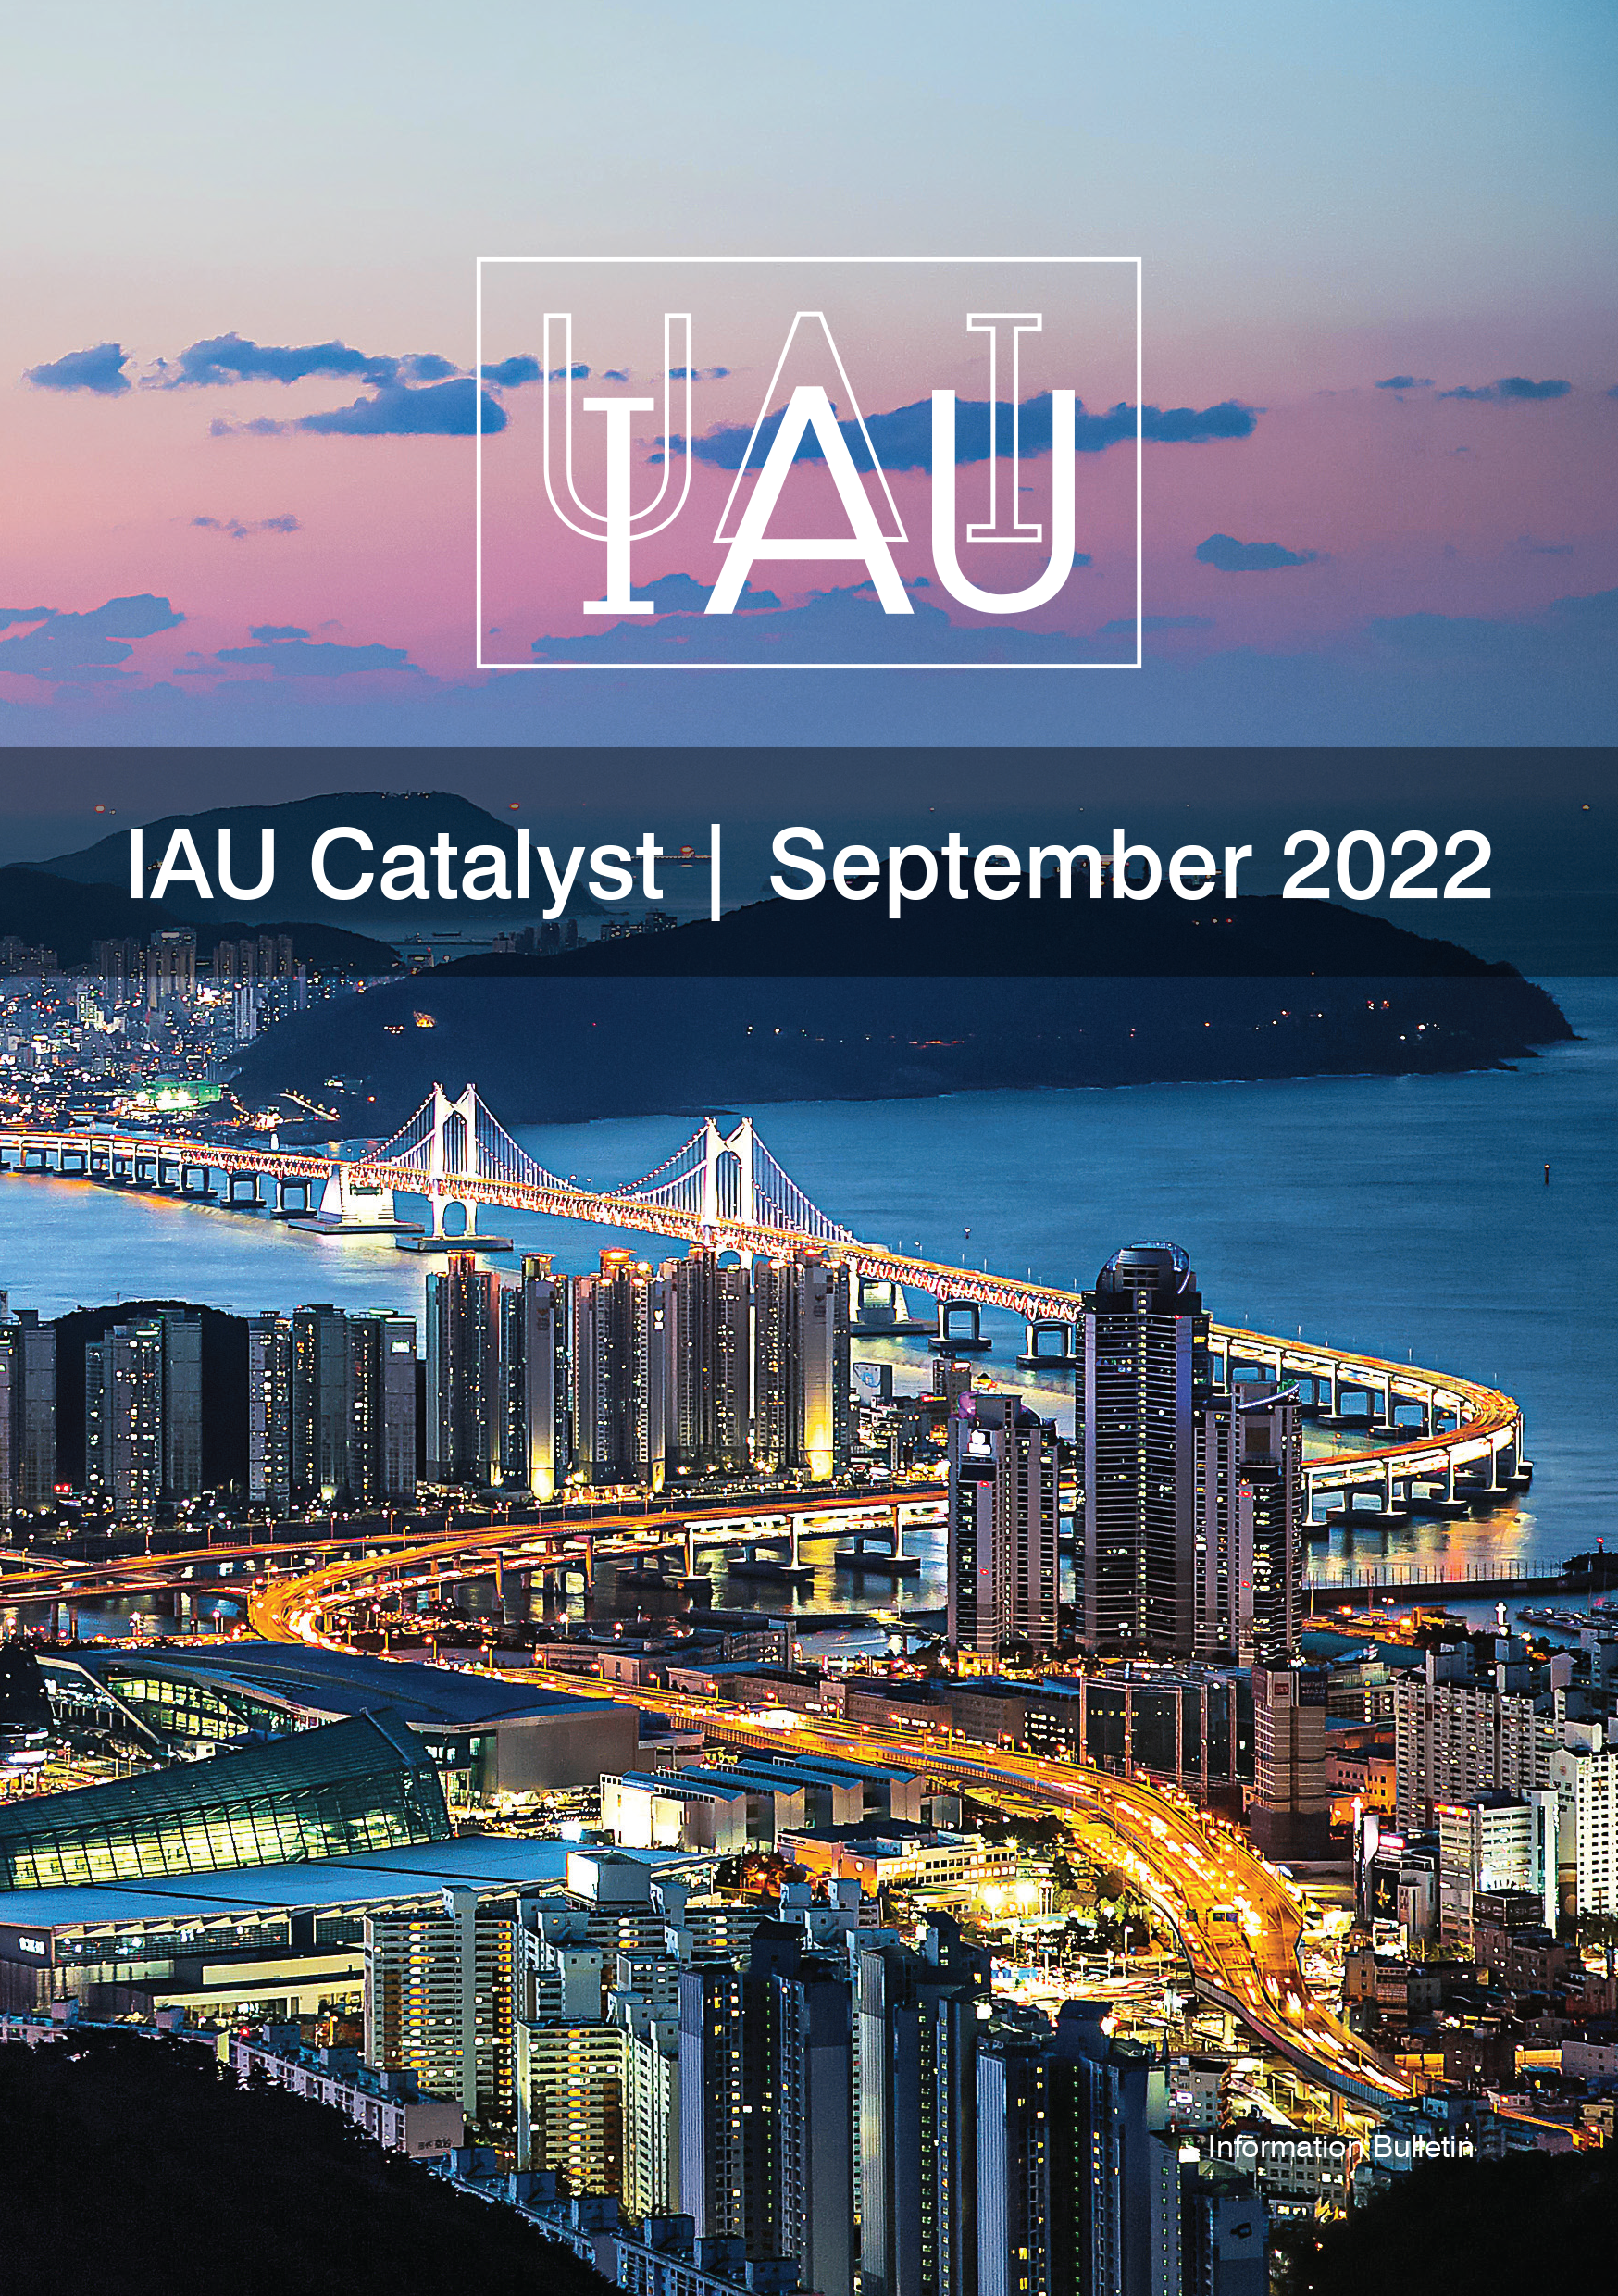

Cover of IAU Catalyst #7

Cover of IAU Catalyst #7.

Credit: IAU